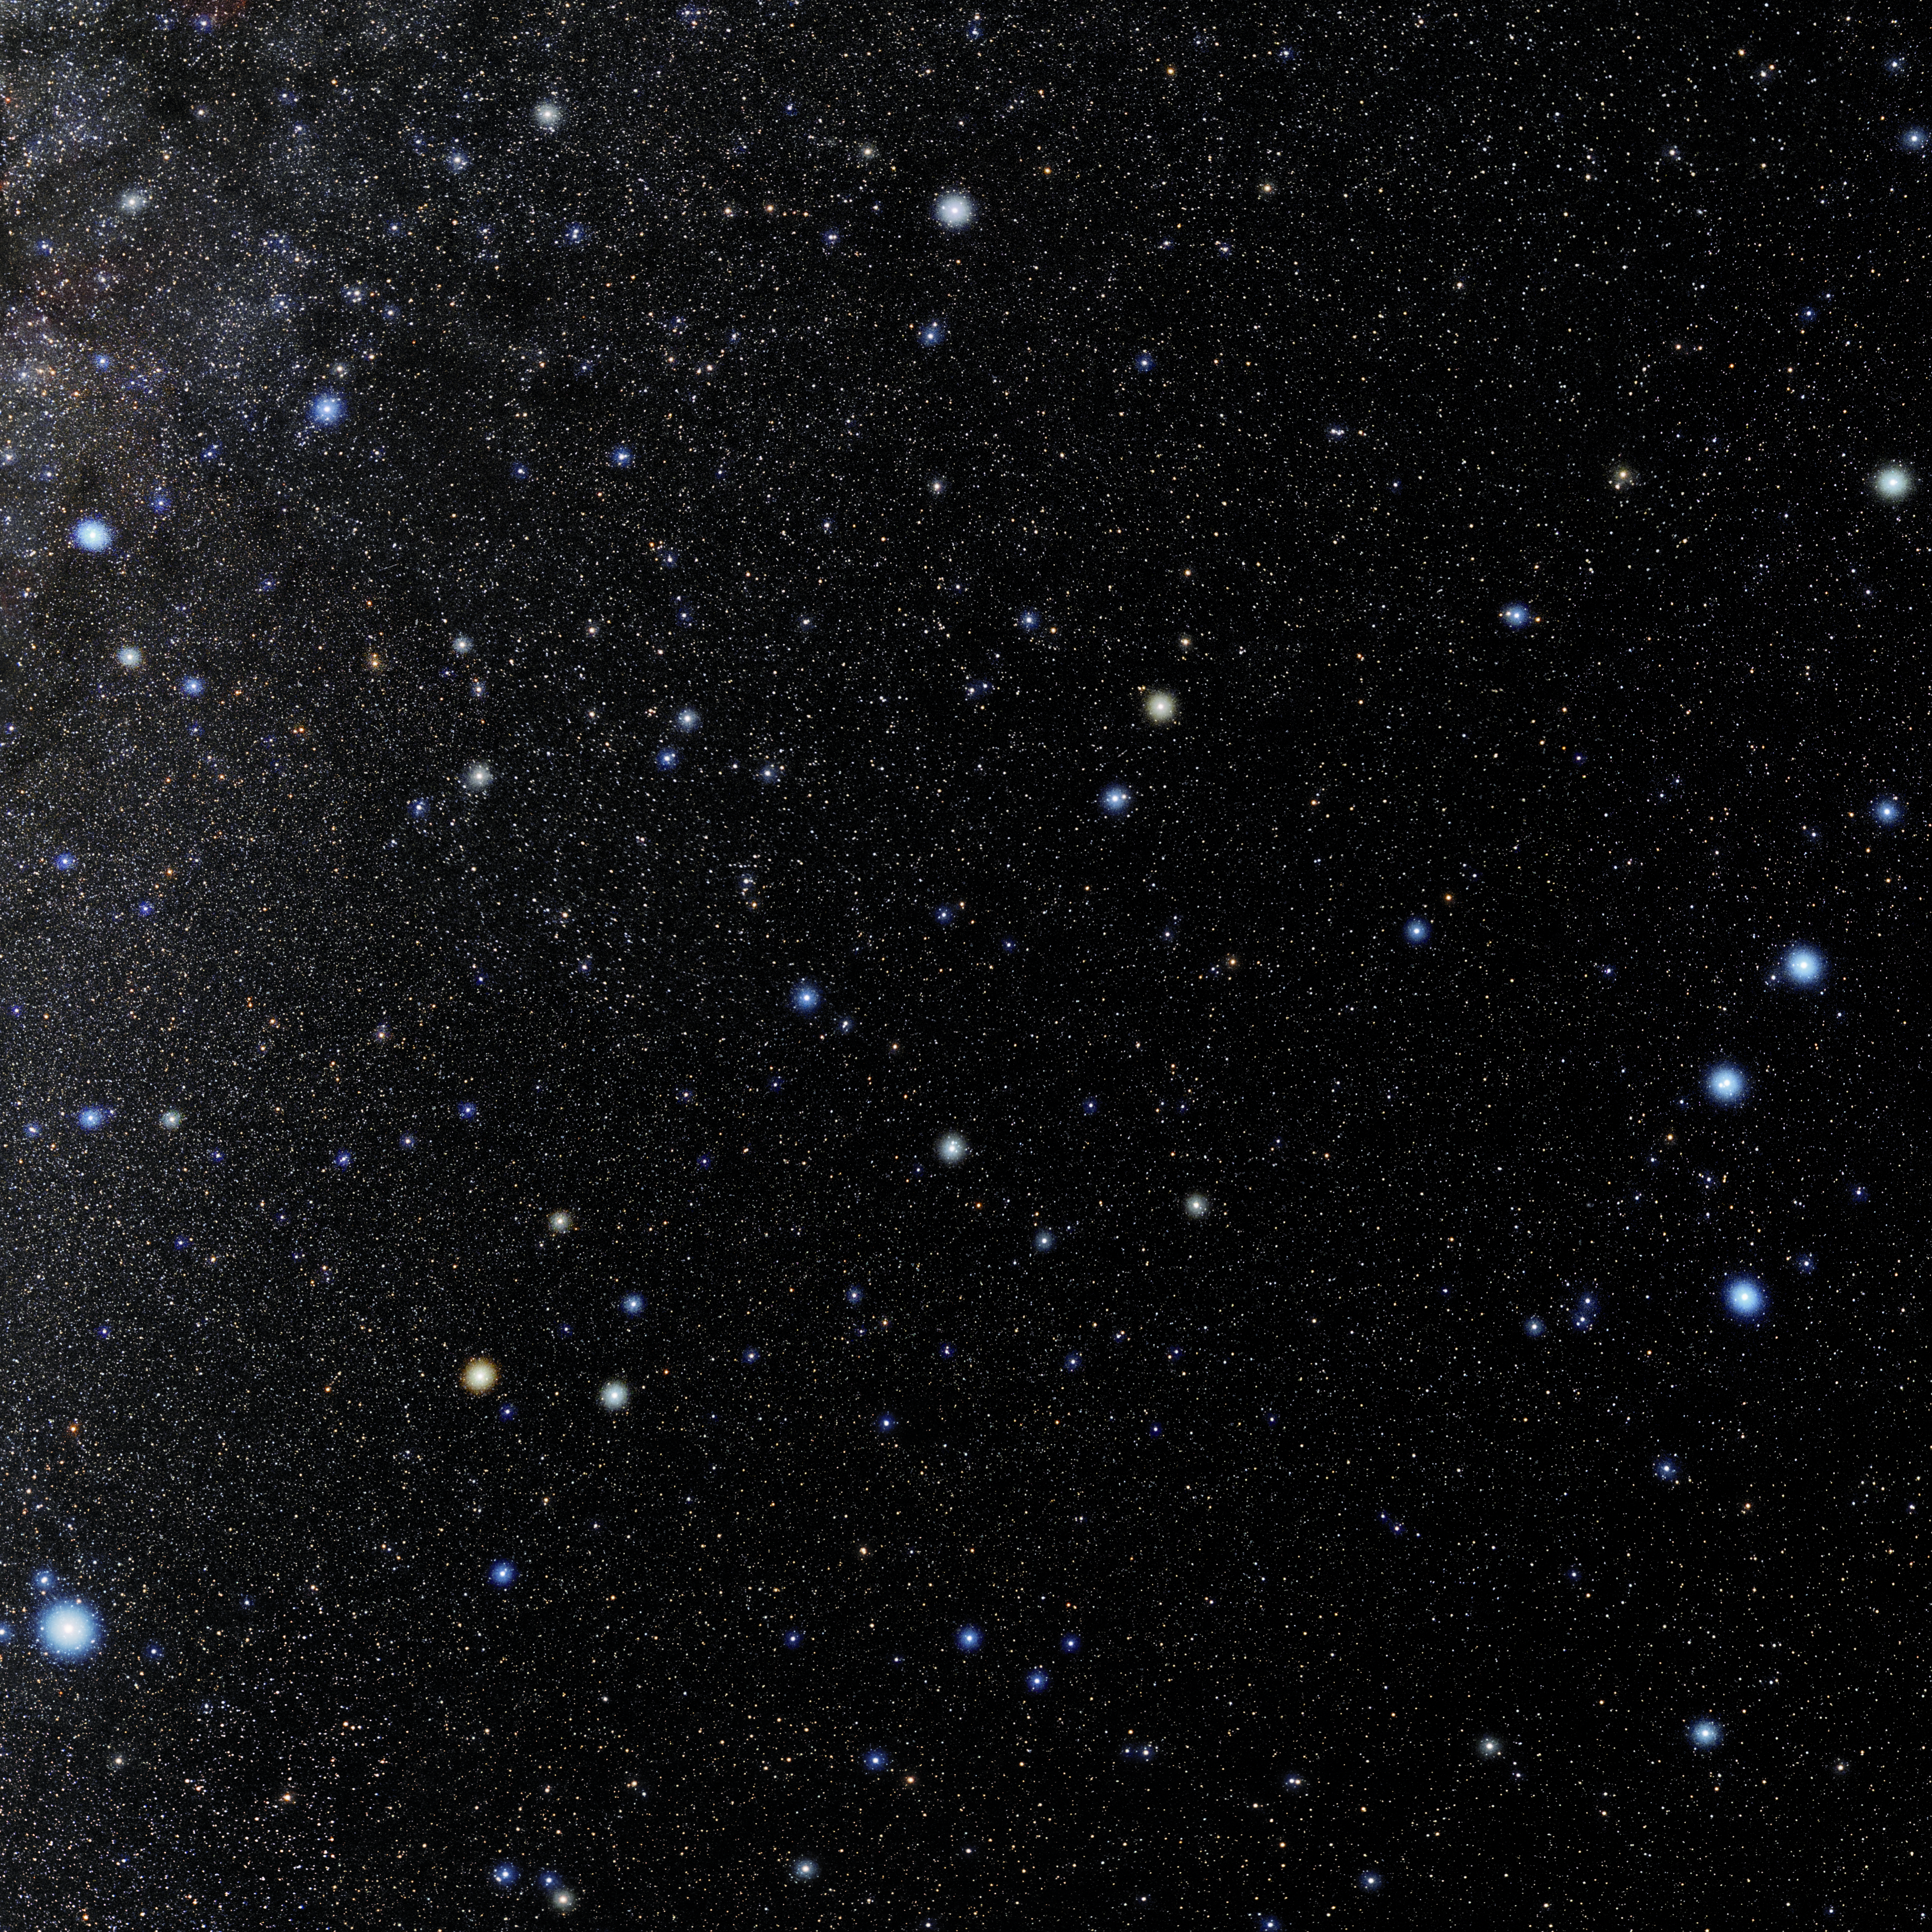

Draco

Photo of the constellation Draco produced by NOIRLab in collaboration with Eckhard Slawik, a German astrophotographer. Here is the annotated version.

Credit: E. Slawik/NOIRLab/NSF/AURA/M. Zamani